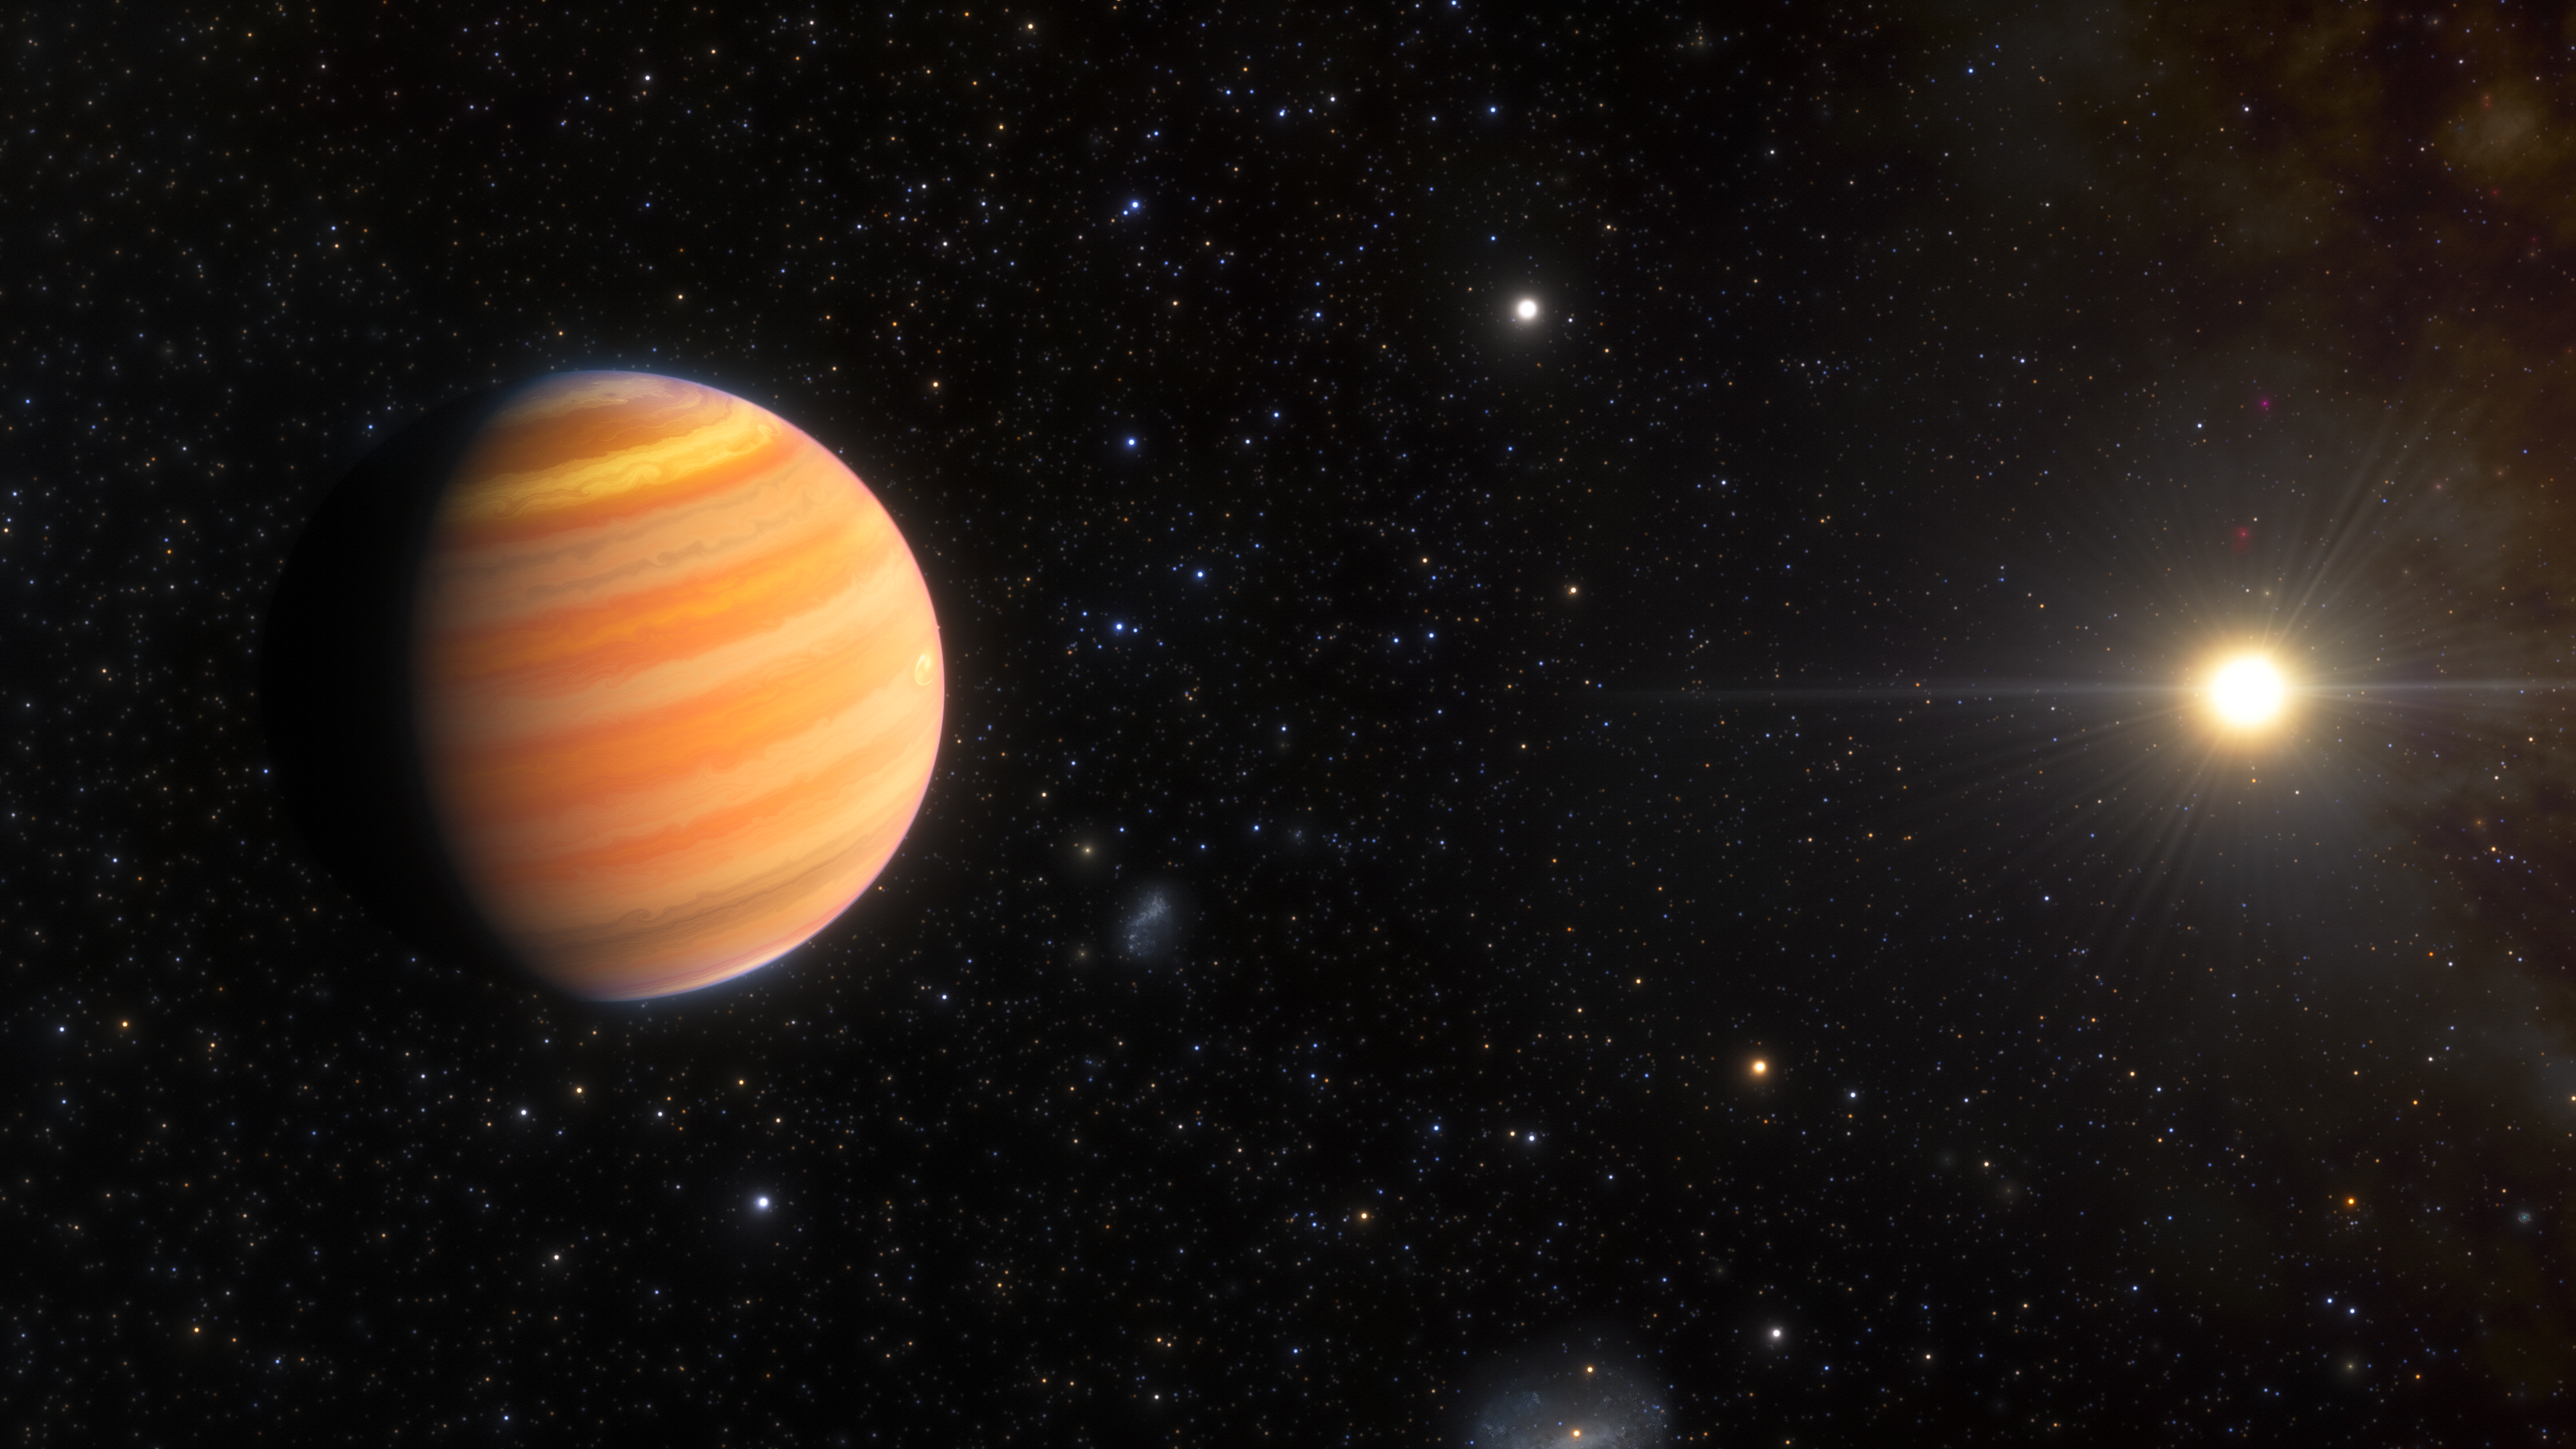

Artist’s Impression of a Hot Jupiter Progenitor Orbiting a Star

This artist’s impression shows a Jupiter-like exoplanet that is on its way to becoming a hot Jupiter — a large, Jupiter-like exoplanet that orbits very close to its star. Using the WIYN 3.5-meter telescope at the U.S. National Science Foundation Kitt Peak National Observatory, a Program of NSF NOIRLab, a team of astronomers found that this exoplanet, named TIC 241249530 b, follows an extremely elliptical orbit in the direction opposite to the rotation of its host star. These unique orbital characteristics hint at the planet’s formation history as well as its future trajectory, allowing the team to determine that TIC 241249530 b will eventually migrate inward to a tighter, more circular orbit. Discovering this exoplanet pre-migration lends valuable insight into how hot Jupiters form and evolve over time.

Credit: NOIRLab/NSF/AURA/J. da Silva (Spaceengine)